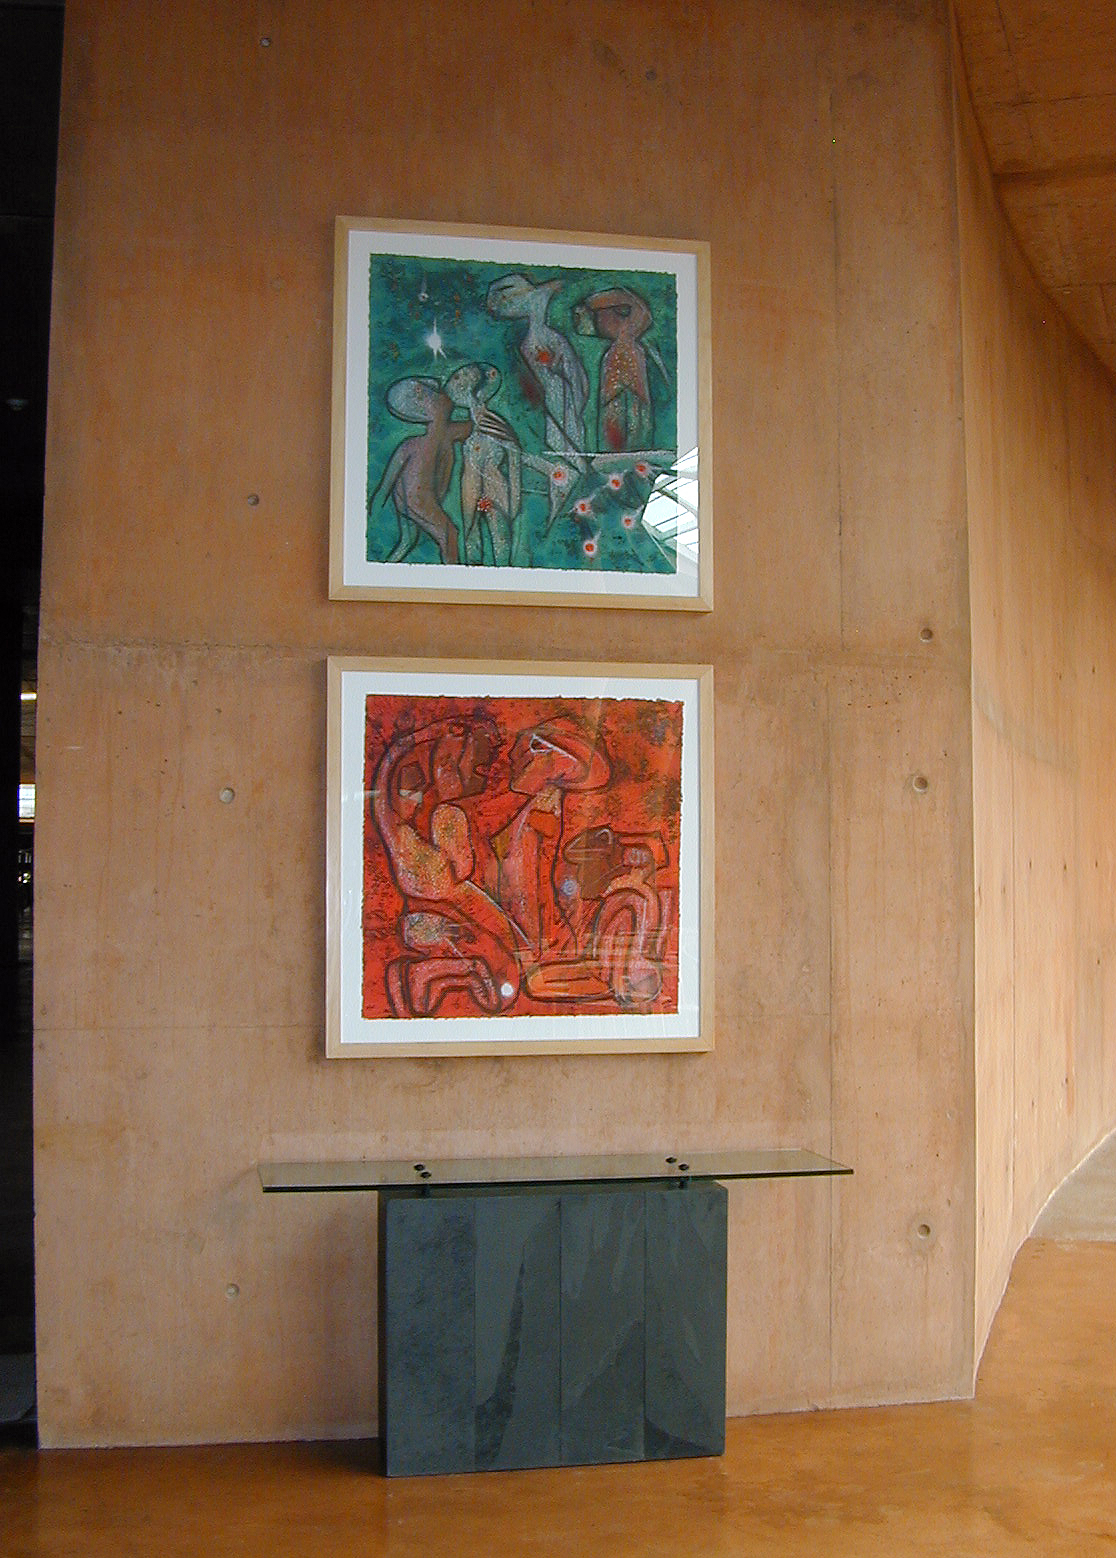

The Paranal Residencia

Two paintings by Chilean artist Roberto Matta decorate a wall in the Reception Area. Above: "Etoile de Jardin"; below: "Percer l'Invisible" (both carborundum etching on handmade paper).

Credit: ESO/M.Tarenghi